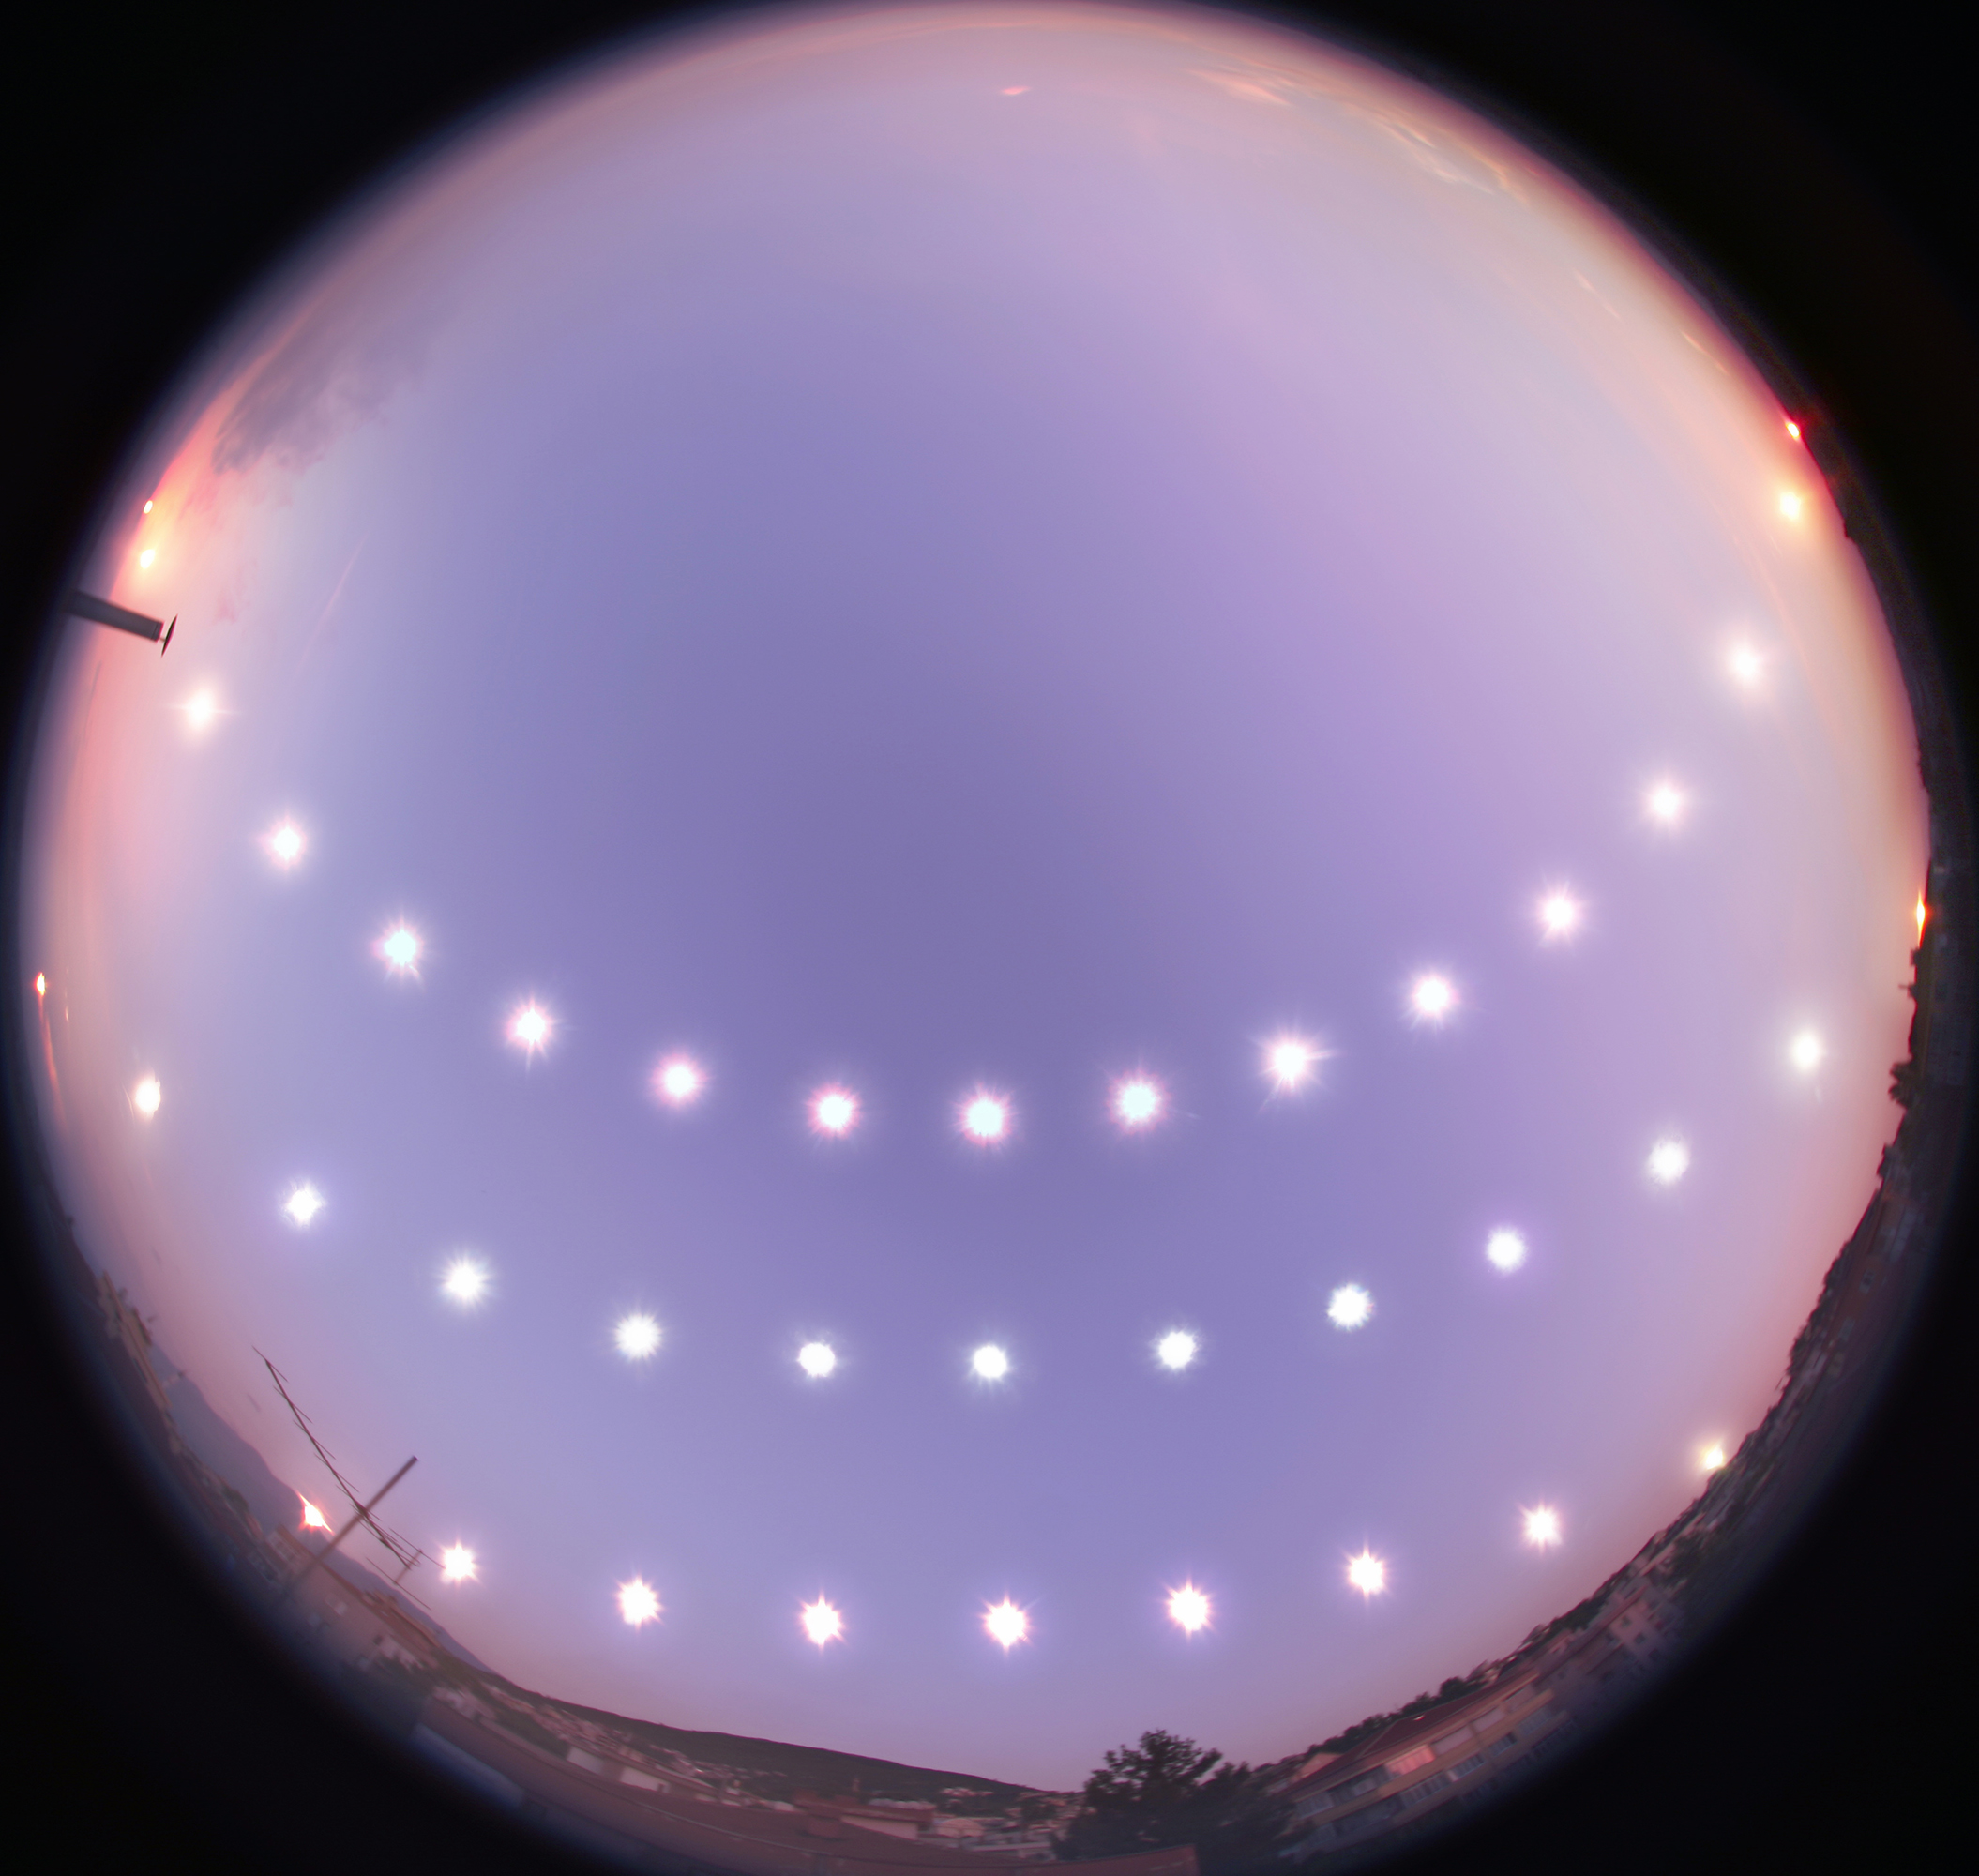

Solstices and Equinox

Photographer: Tunç Tezel
Country: Turkey

This captivating image showcases the journey of the Sun through the sky during the winter solstice (bottom), equinox (middle), and summer solstice (top) in Bursa, Turkey, between 21 December 2007 and 20 June 2008. It receives an honourable mention in the category of Still images of day arcs of the Sun and Solargraphs. Using a fisheye lens, the photographer captured the Sun's positions at regular intervals from sunrise to sunset on the three different days, illustrating the changing lengths of day and night throughout the year. The variations in the Sun’s daily path across the sky, its height at midday, and the positions of sunrise and sunset, as well as the length of a day, depend on Earth’s axial tilt relative to its orbit around the Sun. The series was taken from a rooftop in Bursa, where the local terrain adds its own unique touch by occasionally obstructing the horizon. Oriented with north at the top and south at the bottom, this visual diary serves as a stunning representation of the Sun’s path for those residing in mid-northern latitudes.

Also see image in Zenodo: https://doi.org/10.5281/zenodo.10278664

Credit: Tunç Tezel/IAU OAE (CC BY 4.0)